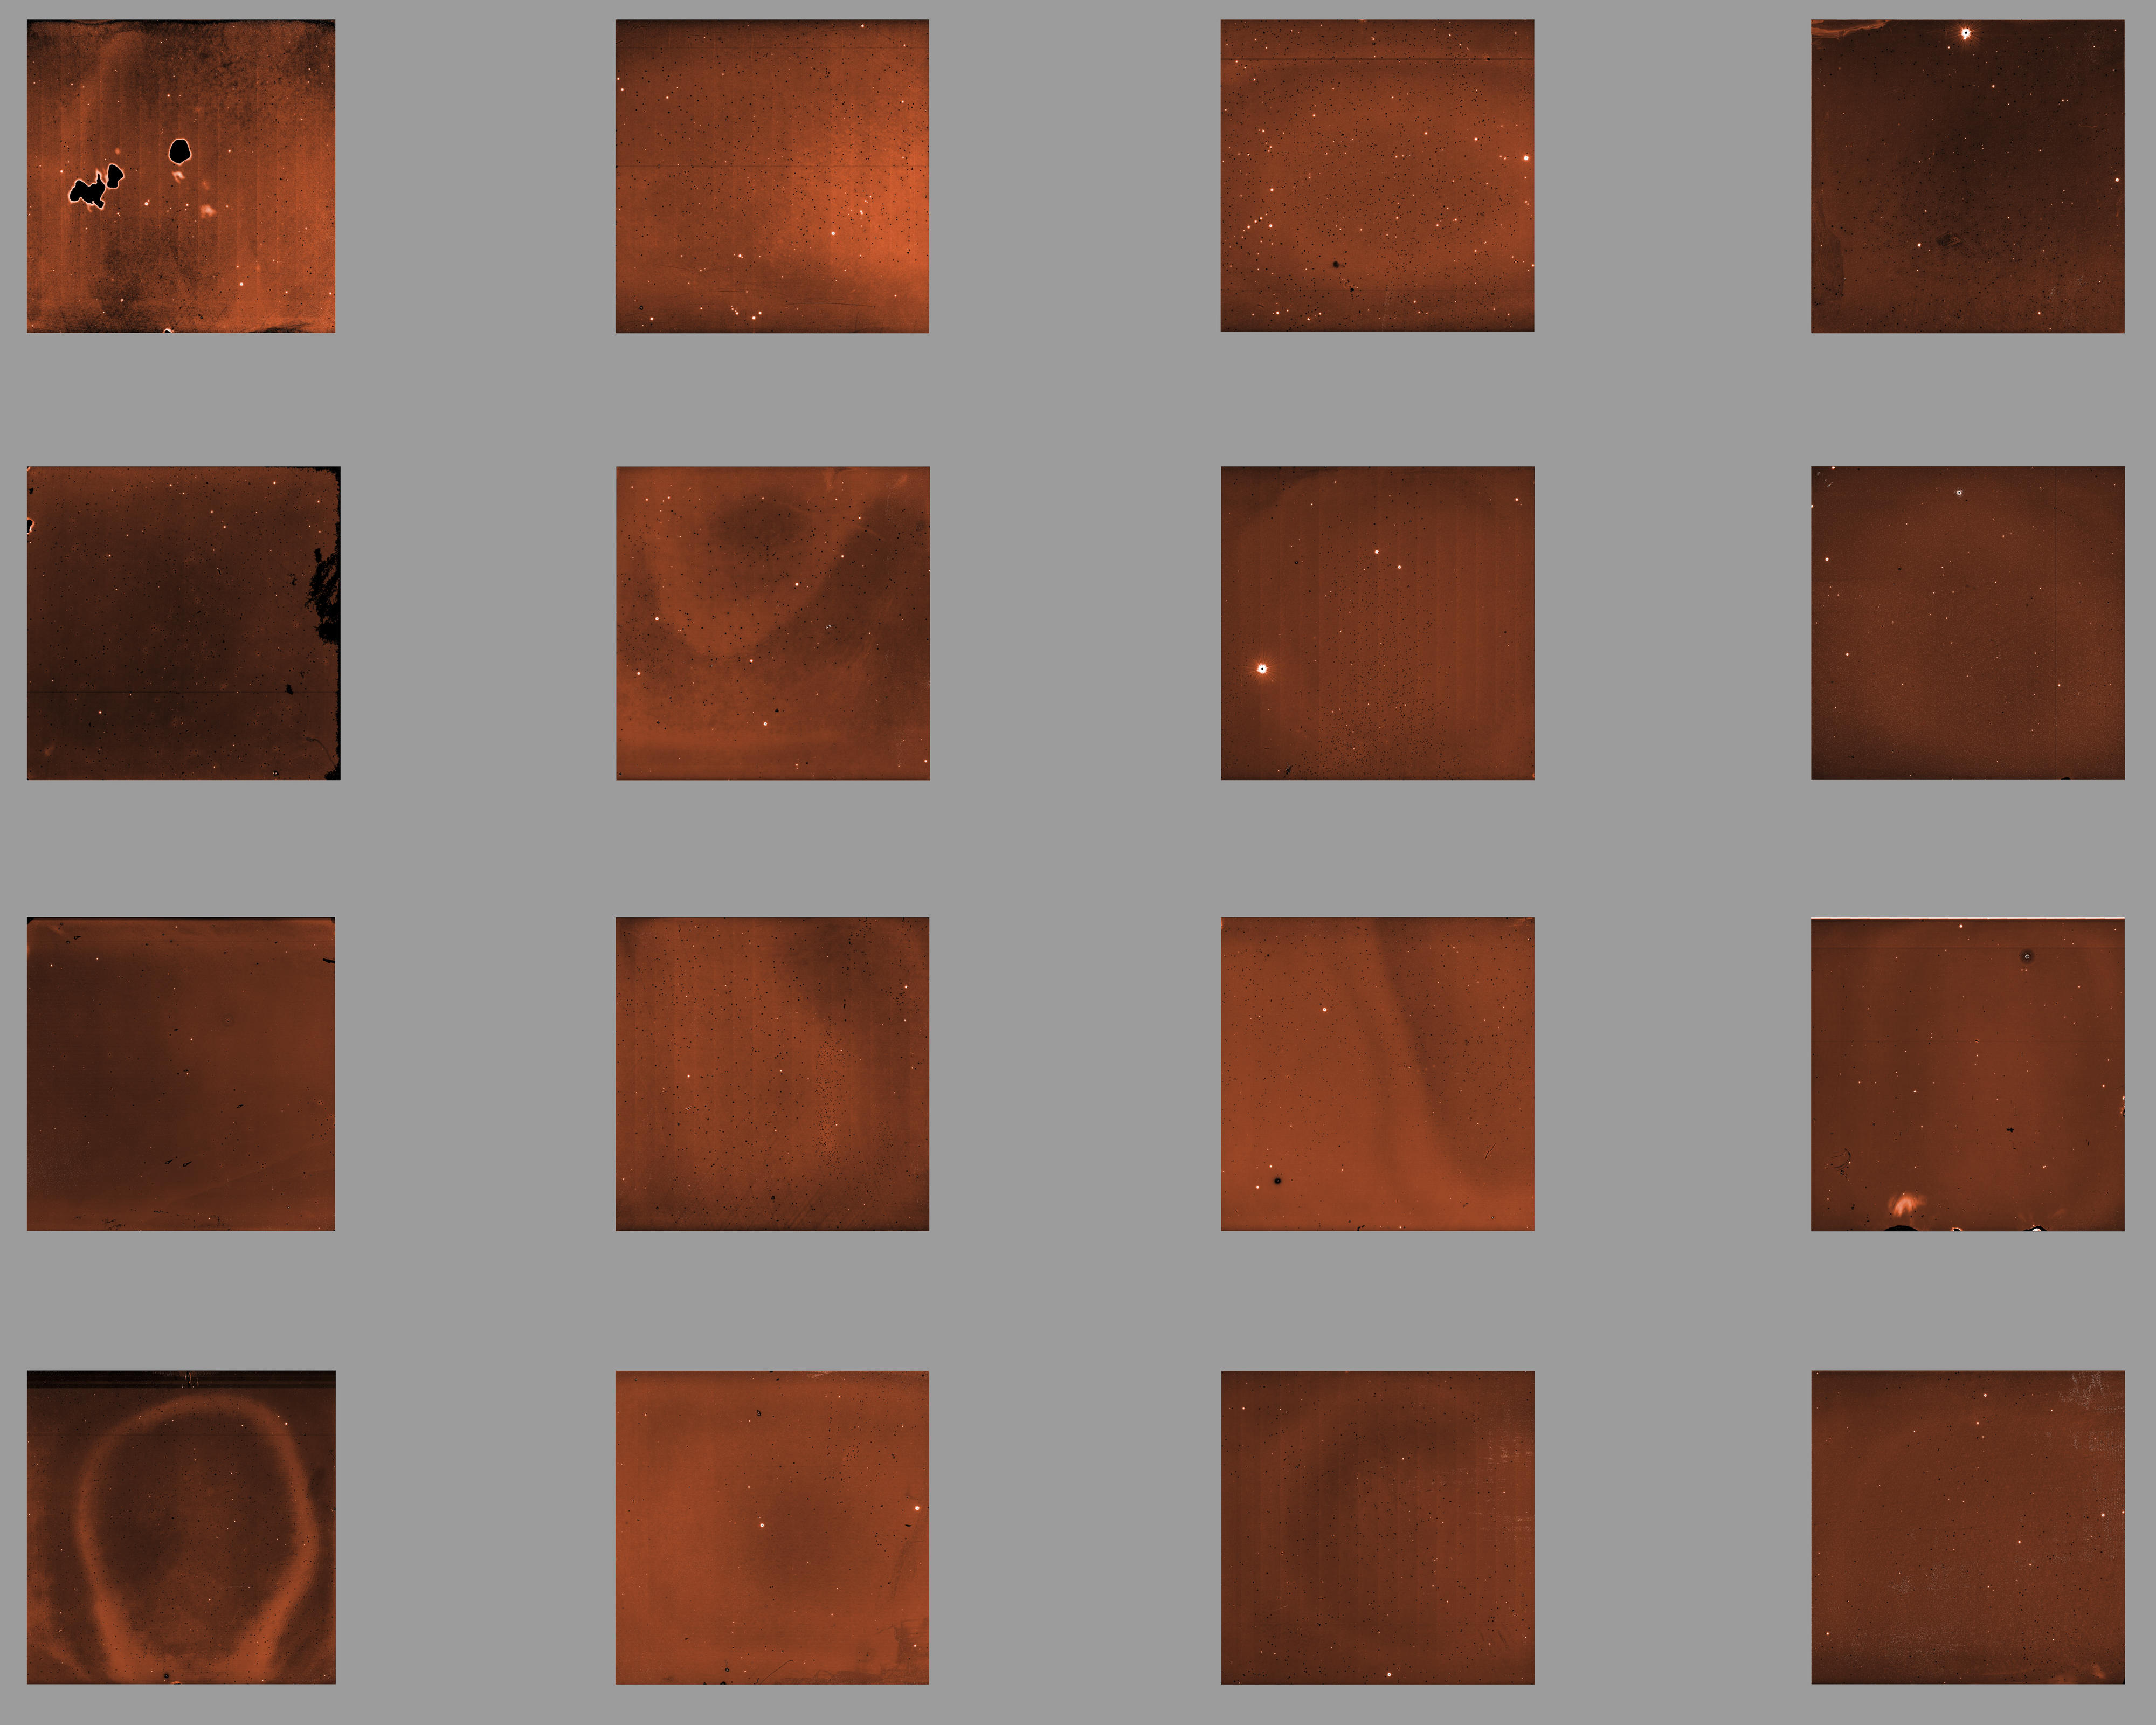

VIRCAM’s pawprint

Although it is hard to believe, this raw image, straight from the instrument, was used together with many others to produce the beautiful photo of the Orion Nebula on this page. VIRCAM includes 16 independent infrared detectors. Because of technical constraints, these detectors cannot be installed next to each other, resulting in large gaps between them. In order to obtain a full coverage of the field of view, a series of images is taken, moving the telescope between each exposure. All the images are then combined. The images taken with astronomical instruments are always monochromatic: the information on the colour is is obtained by taking exposures through different coloured glass filters.

Credit: ESO